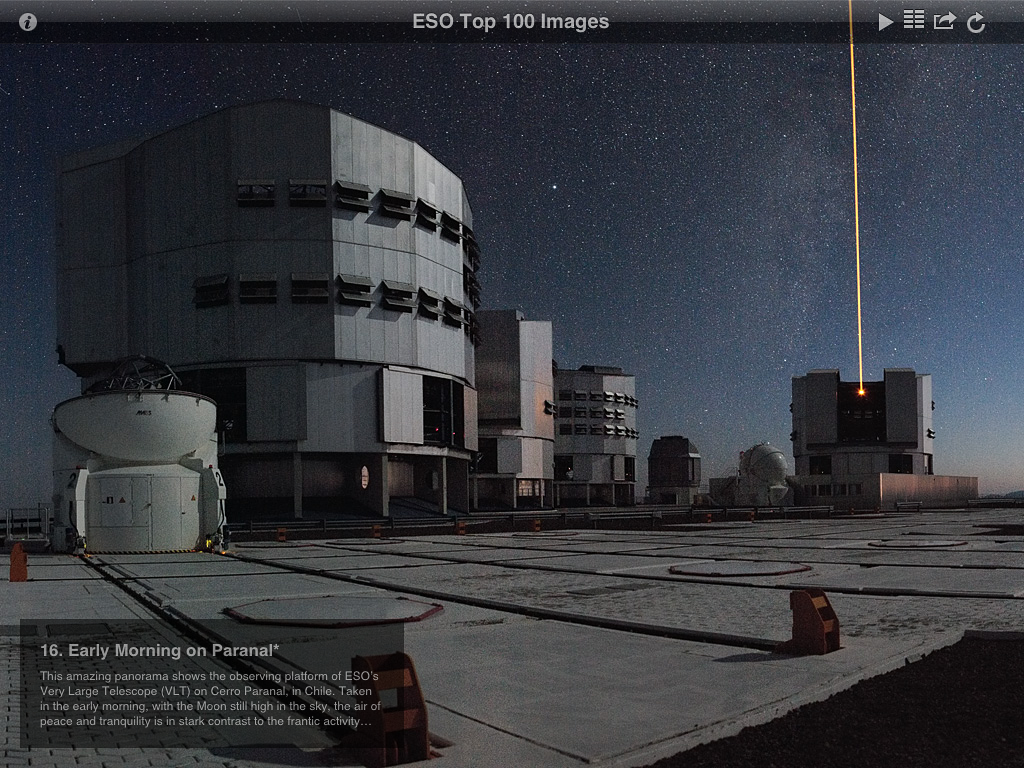

Screenshot from ESO Top 100 Images v2.0 app

This is a screenshot presenting one of ESO's telescopes from the updated version of ESO's popular Top 100 Images app. The new version takes full advantage of the third generation iPad retina display and quad core graphics.

Credit: ESO